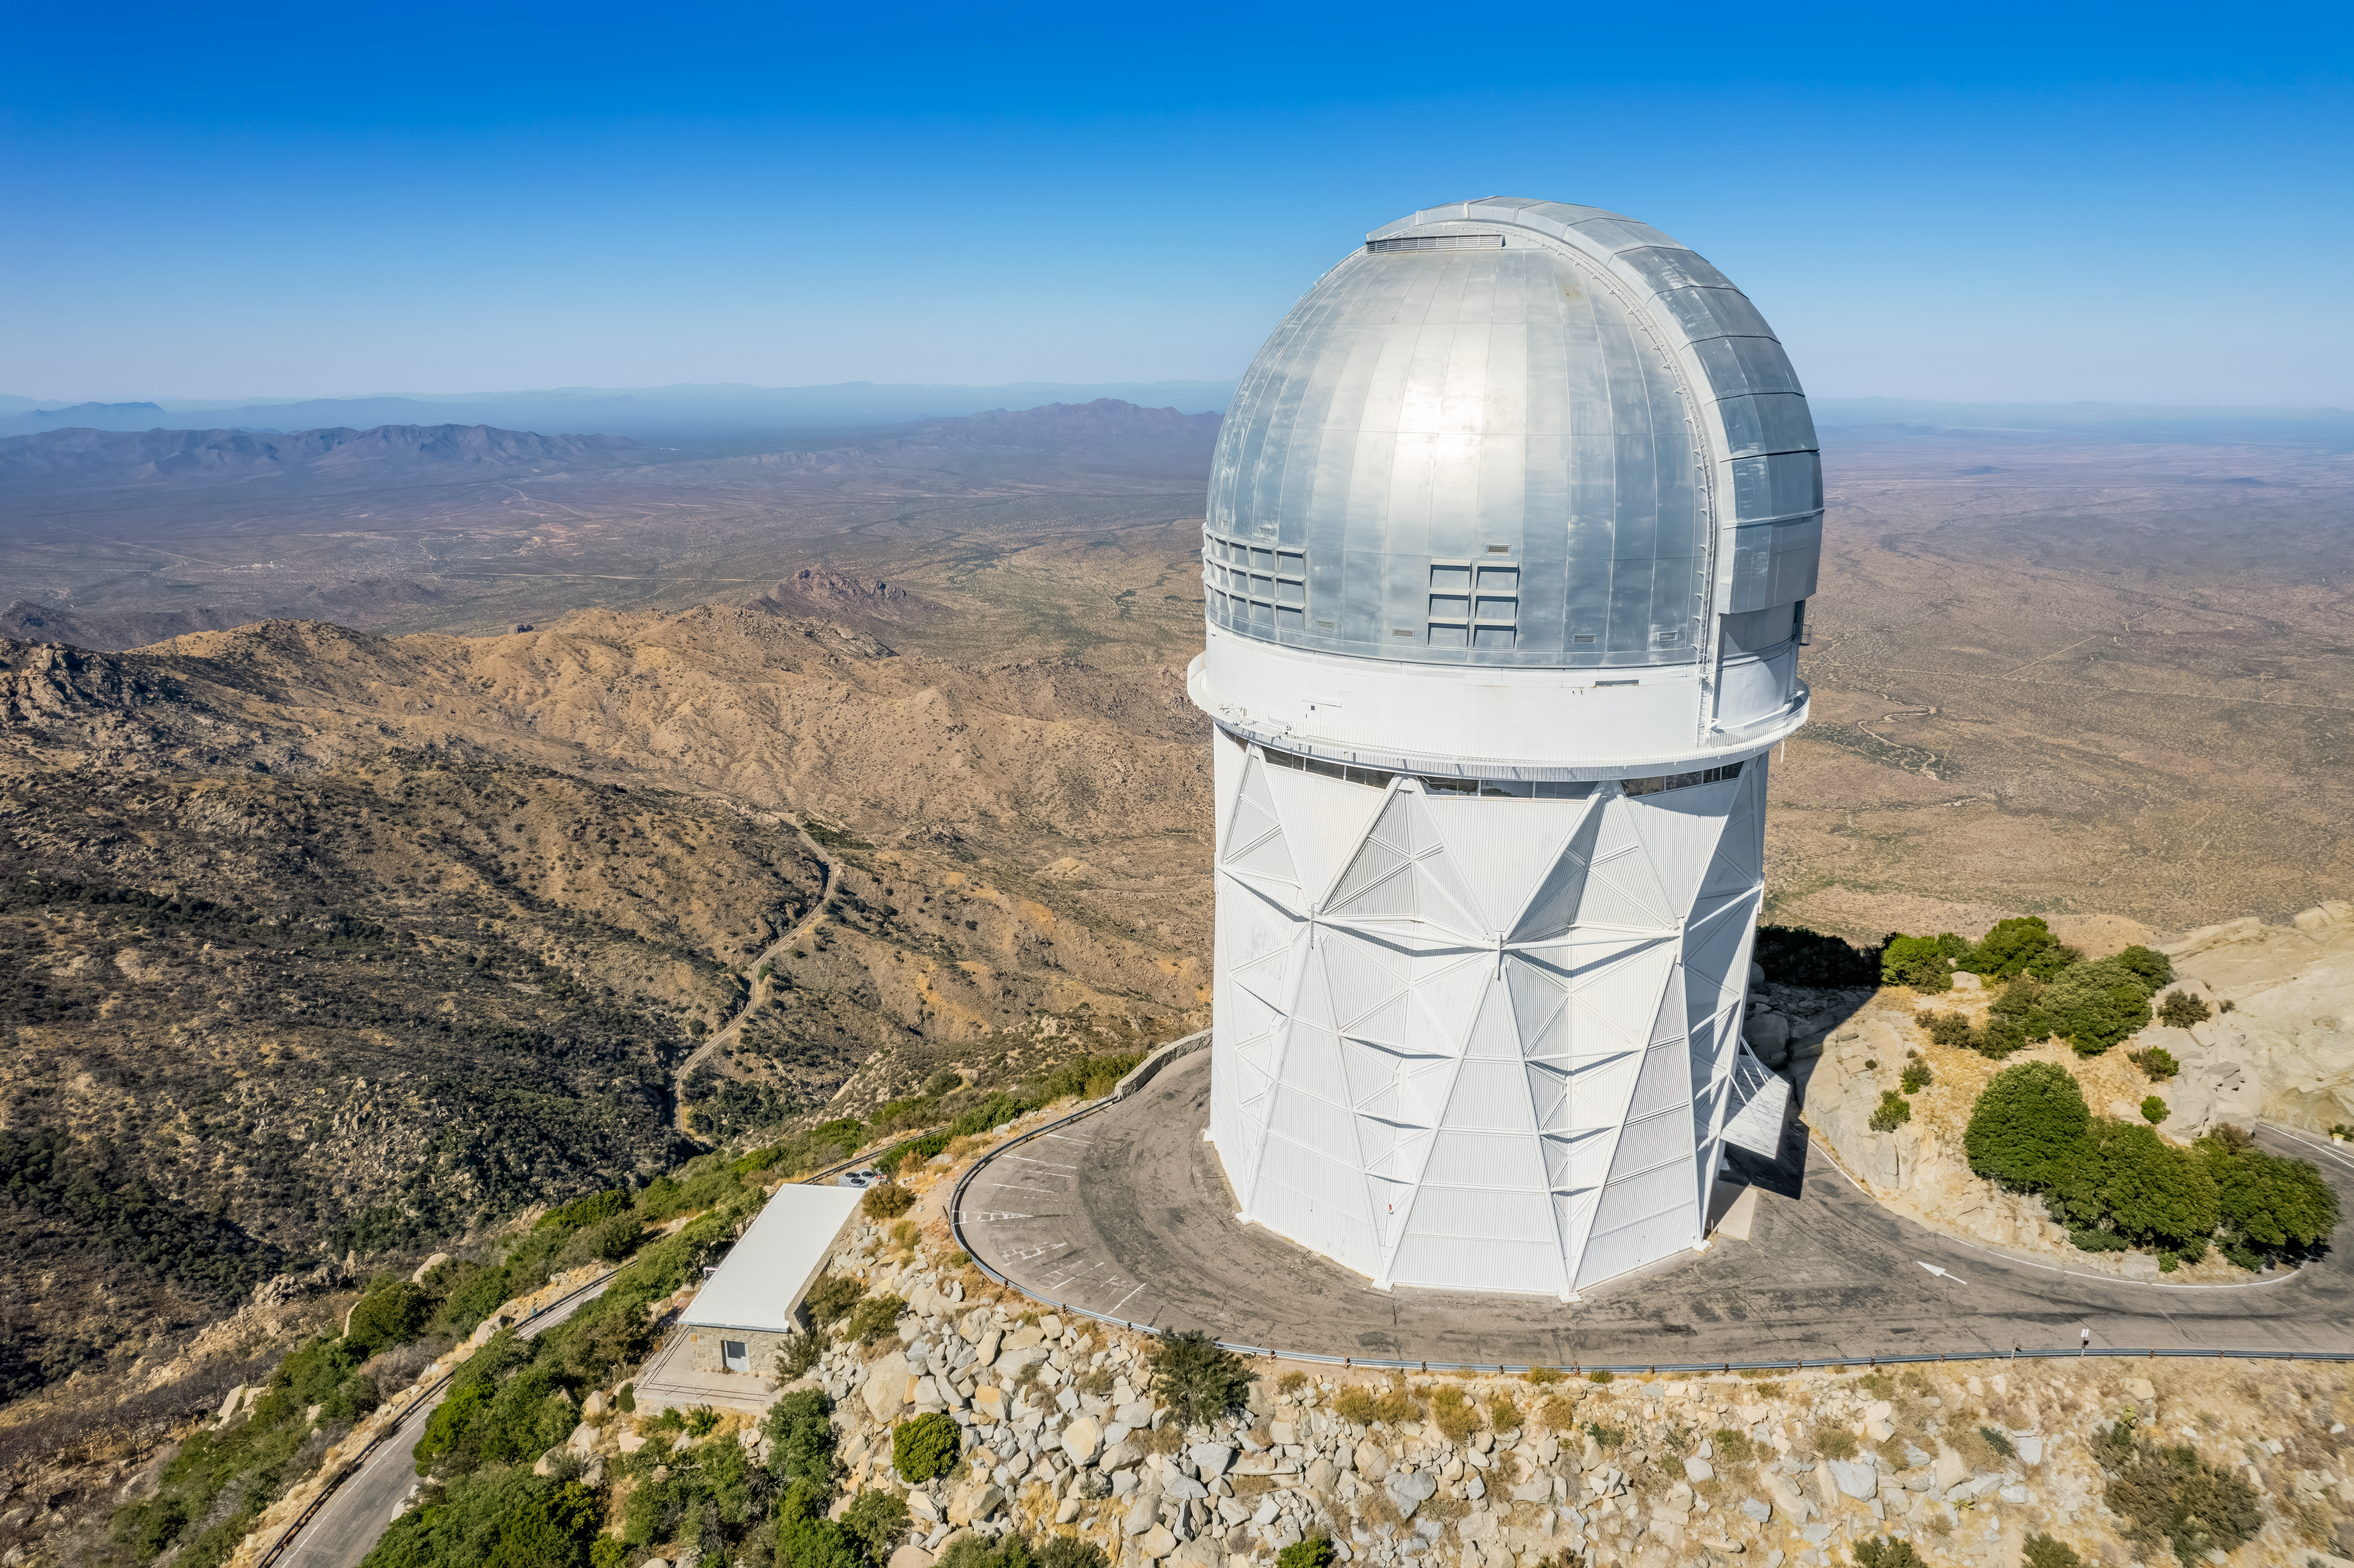

Nicholas U. Mayall 4-meter Telescope

Aerial view of the Nicholas U. Mayall 4-meter Telescope atop Kitt Peak National Observatory.

Credit: NOIRLab/NSF/AURA/P. Marenfeld